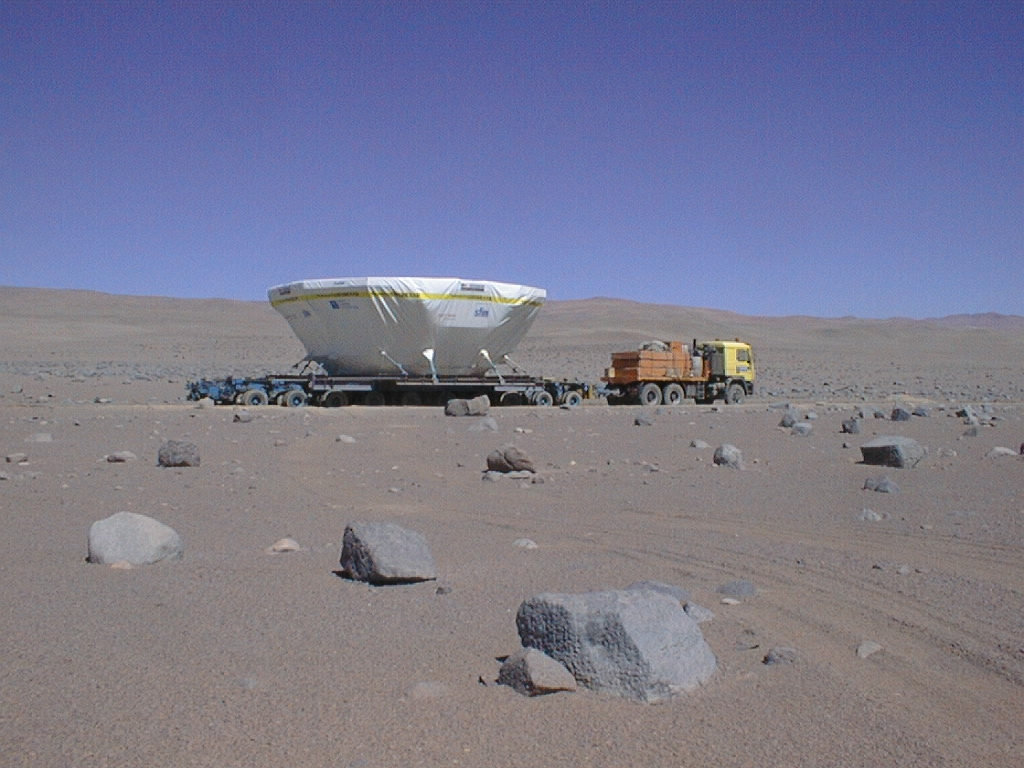

Atacama and the M1 cell

The M1 cell during the transport in the dry Atacama desert.

Credit: ESO